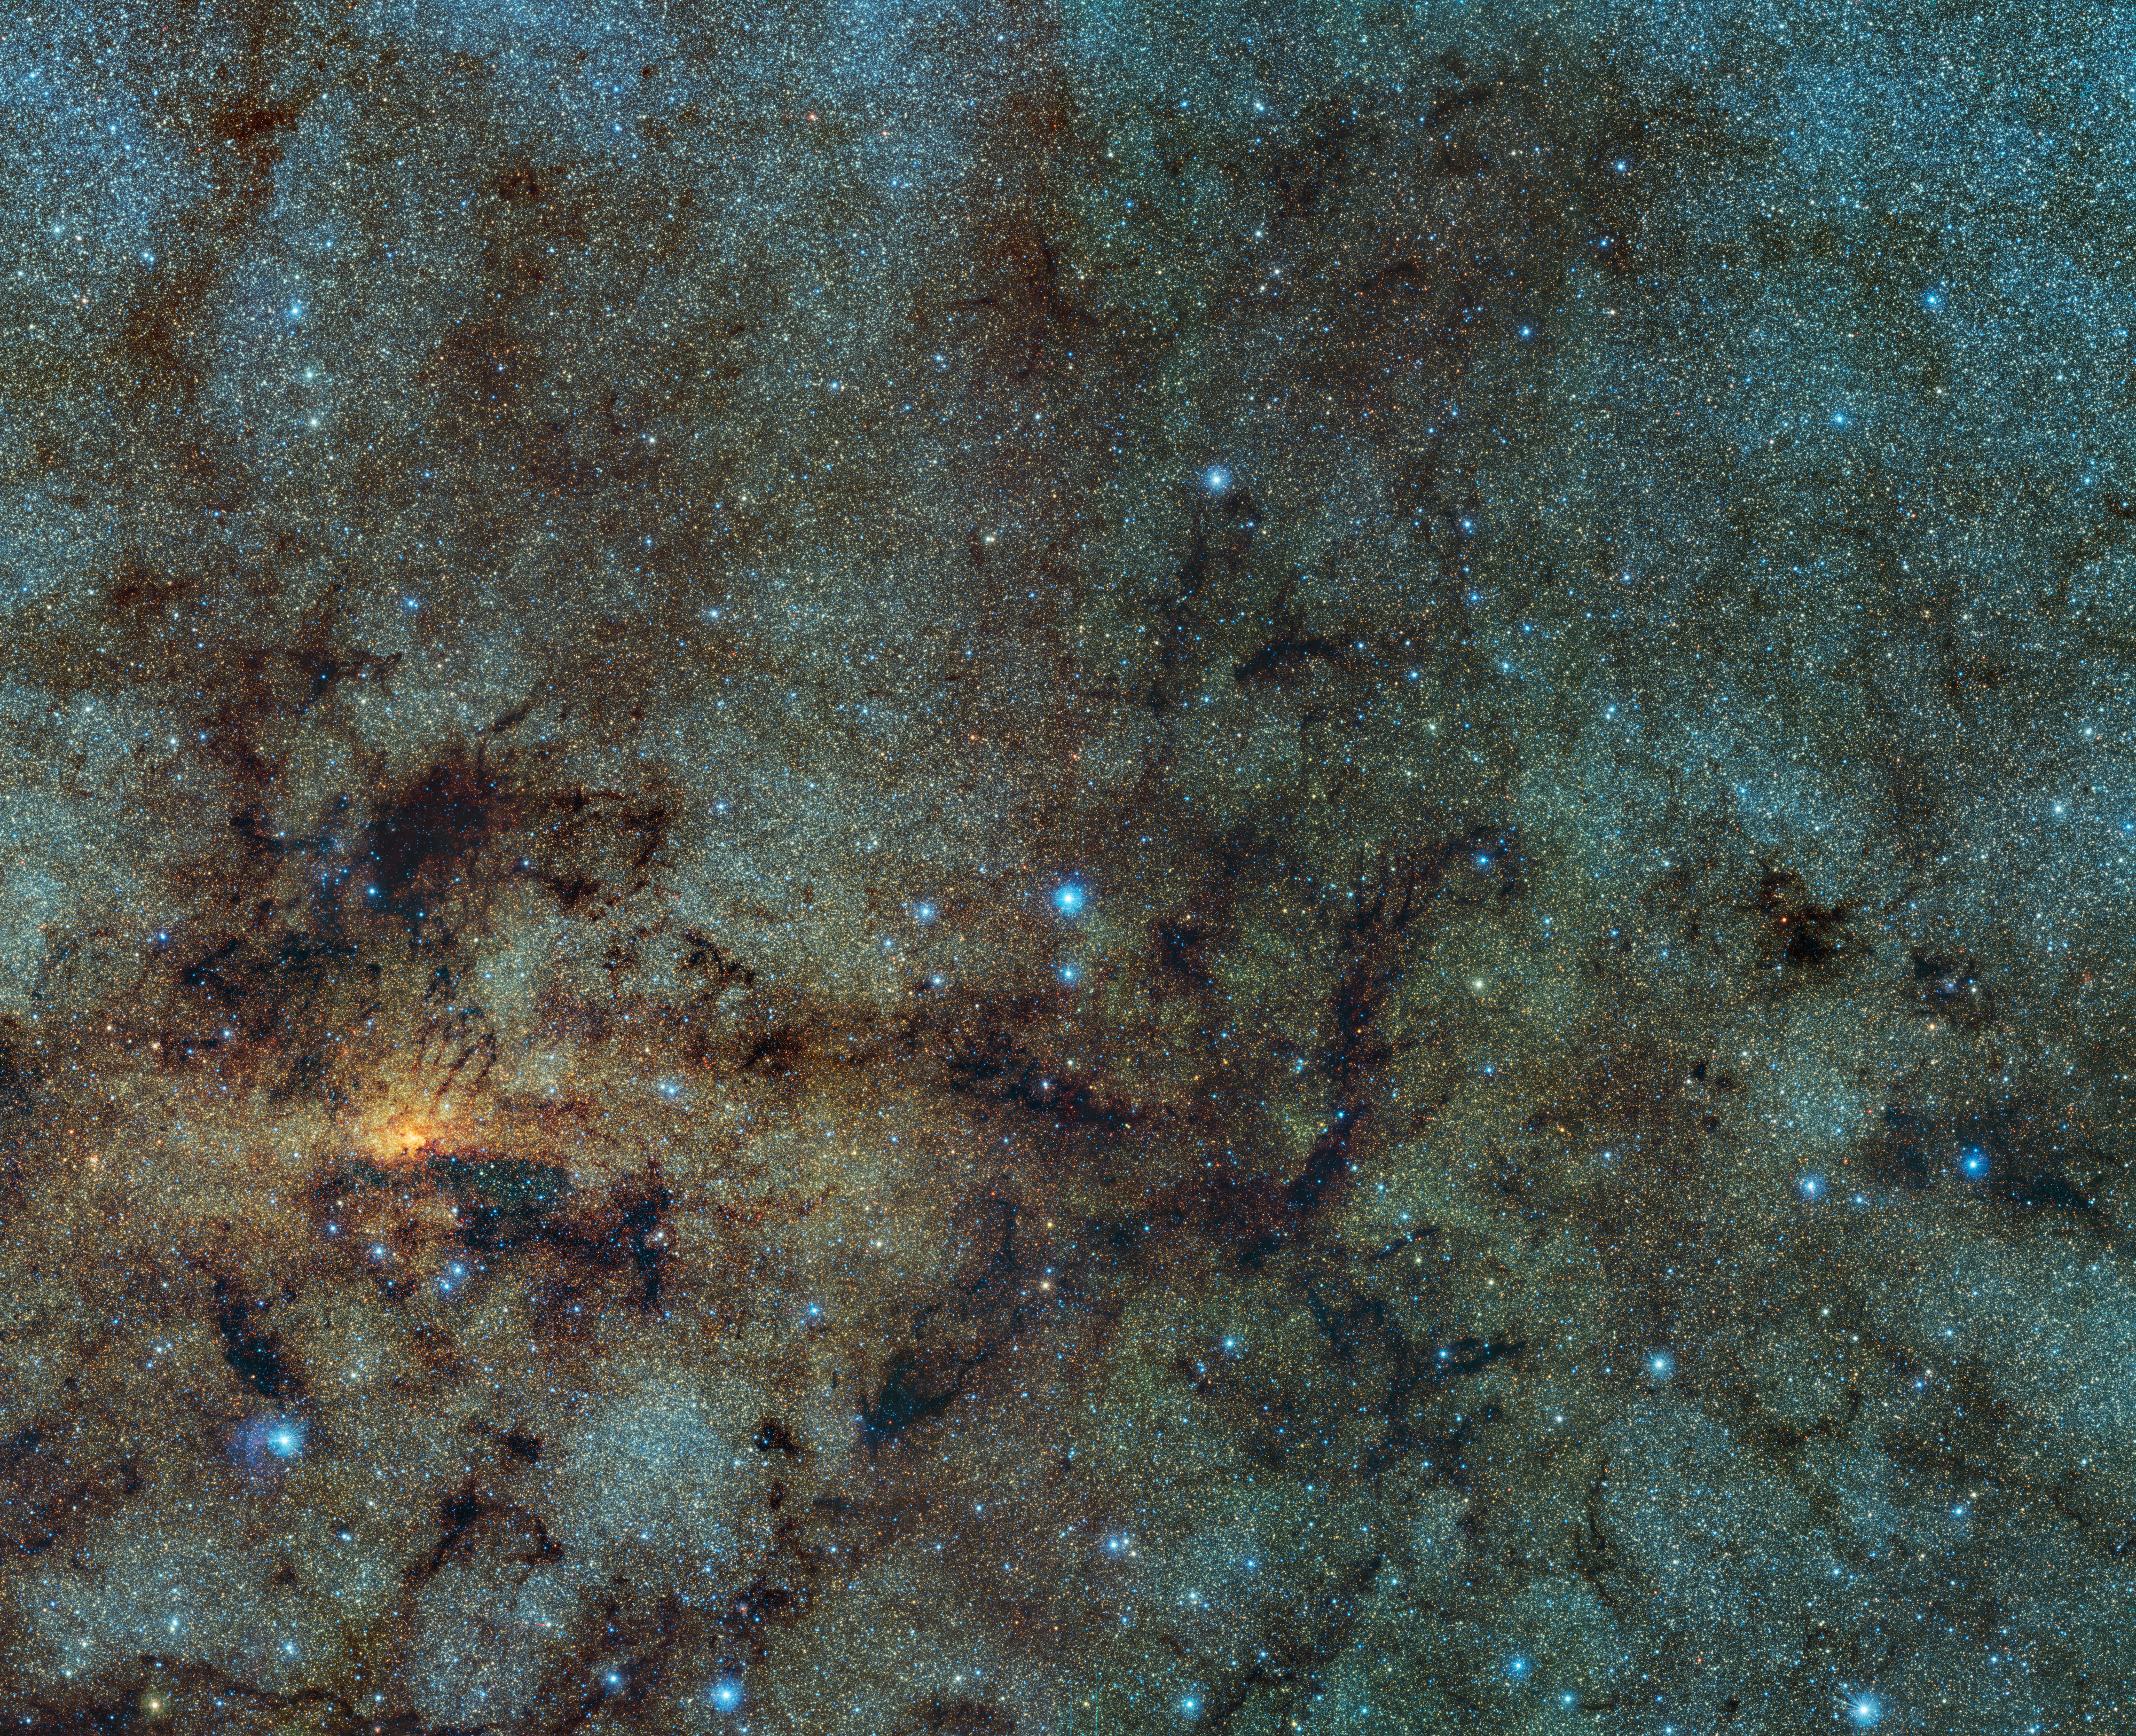

Variable stars close to the galactic centre

This image, captured with the VISTA infrared survey telescope, as part of the Variables in the Via Lactea (VVV) ESO public survey, shows the central part of the Milky Way. While normally hidden behind obscuring dust, the infrared capabilities of VISTA allow to study the stars close to the galactic centre.

Within this field of view astronomers detected several ancient stars, of a type known as RR Lyrae. As RR Lyrae stars typically reside in ancient stellar populations over 10 billion years old, this discovery suggests that the bulging centre of the Milky Way likely grew through the merging of primordial star clusters.

Credit: ESO/VVV Survey/D. Minniti